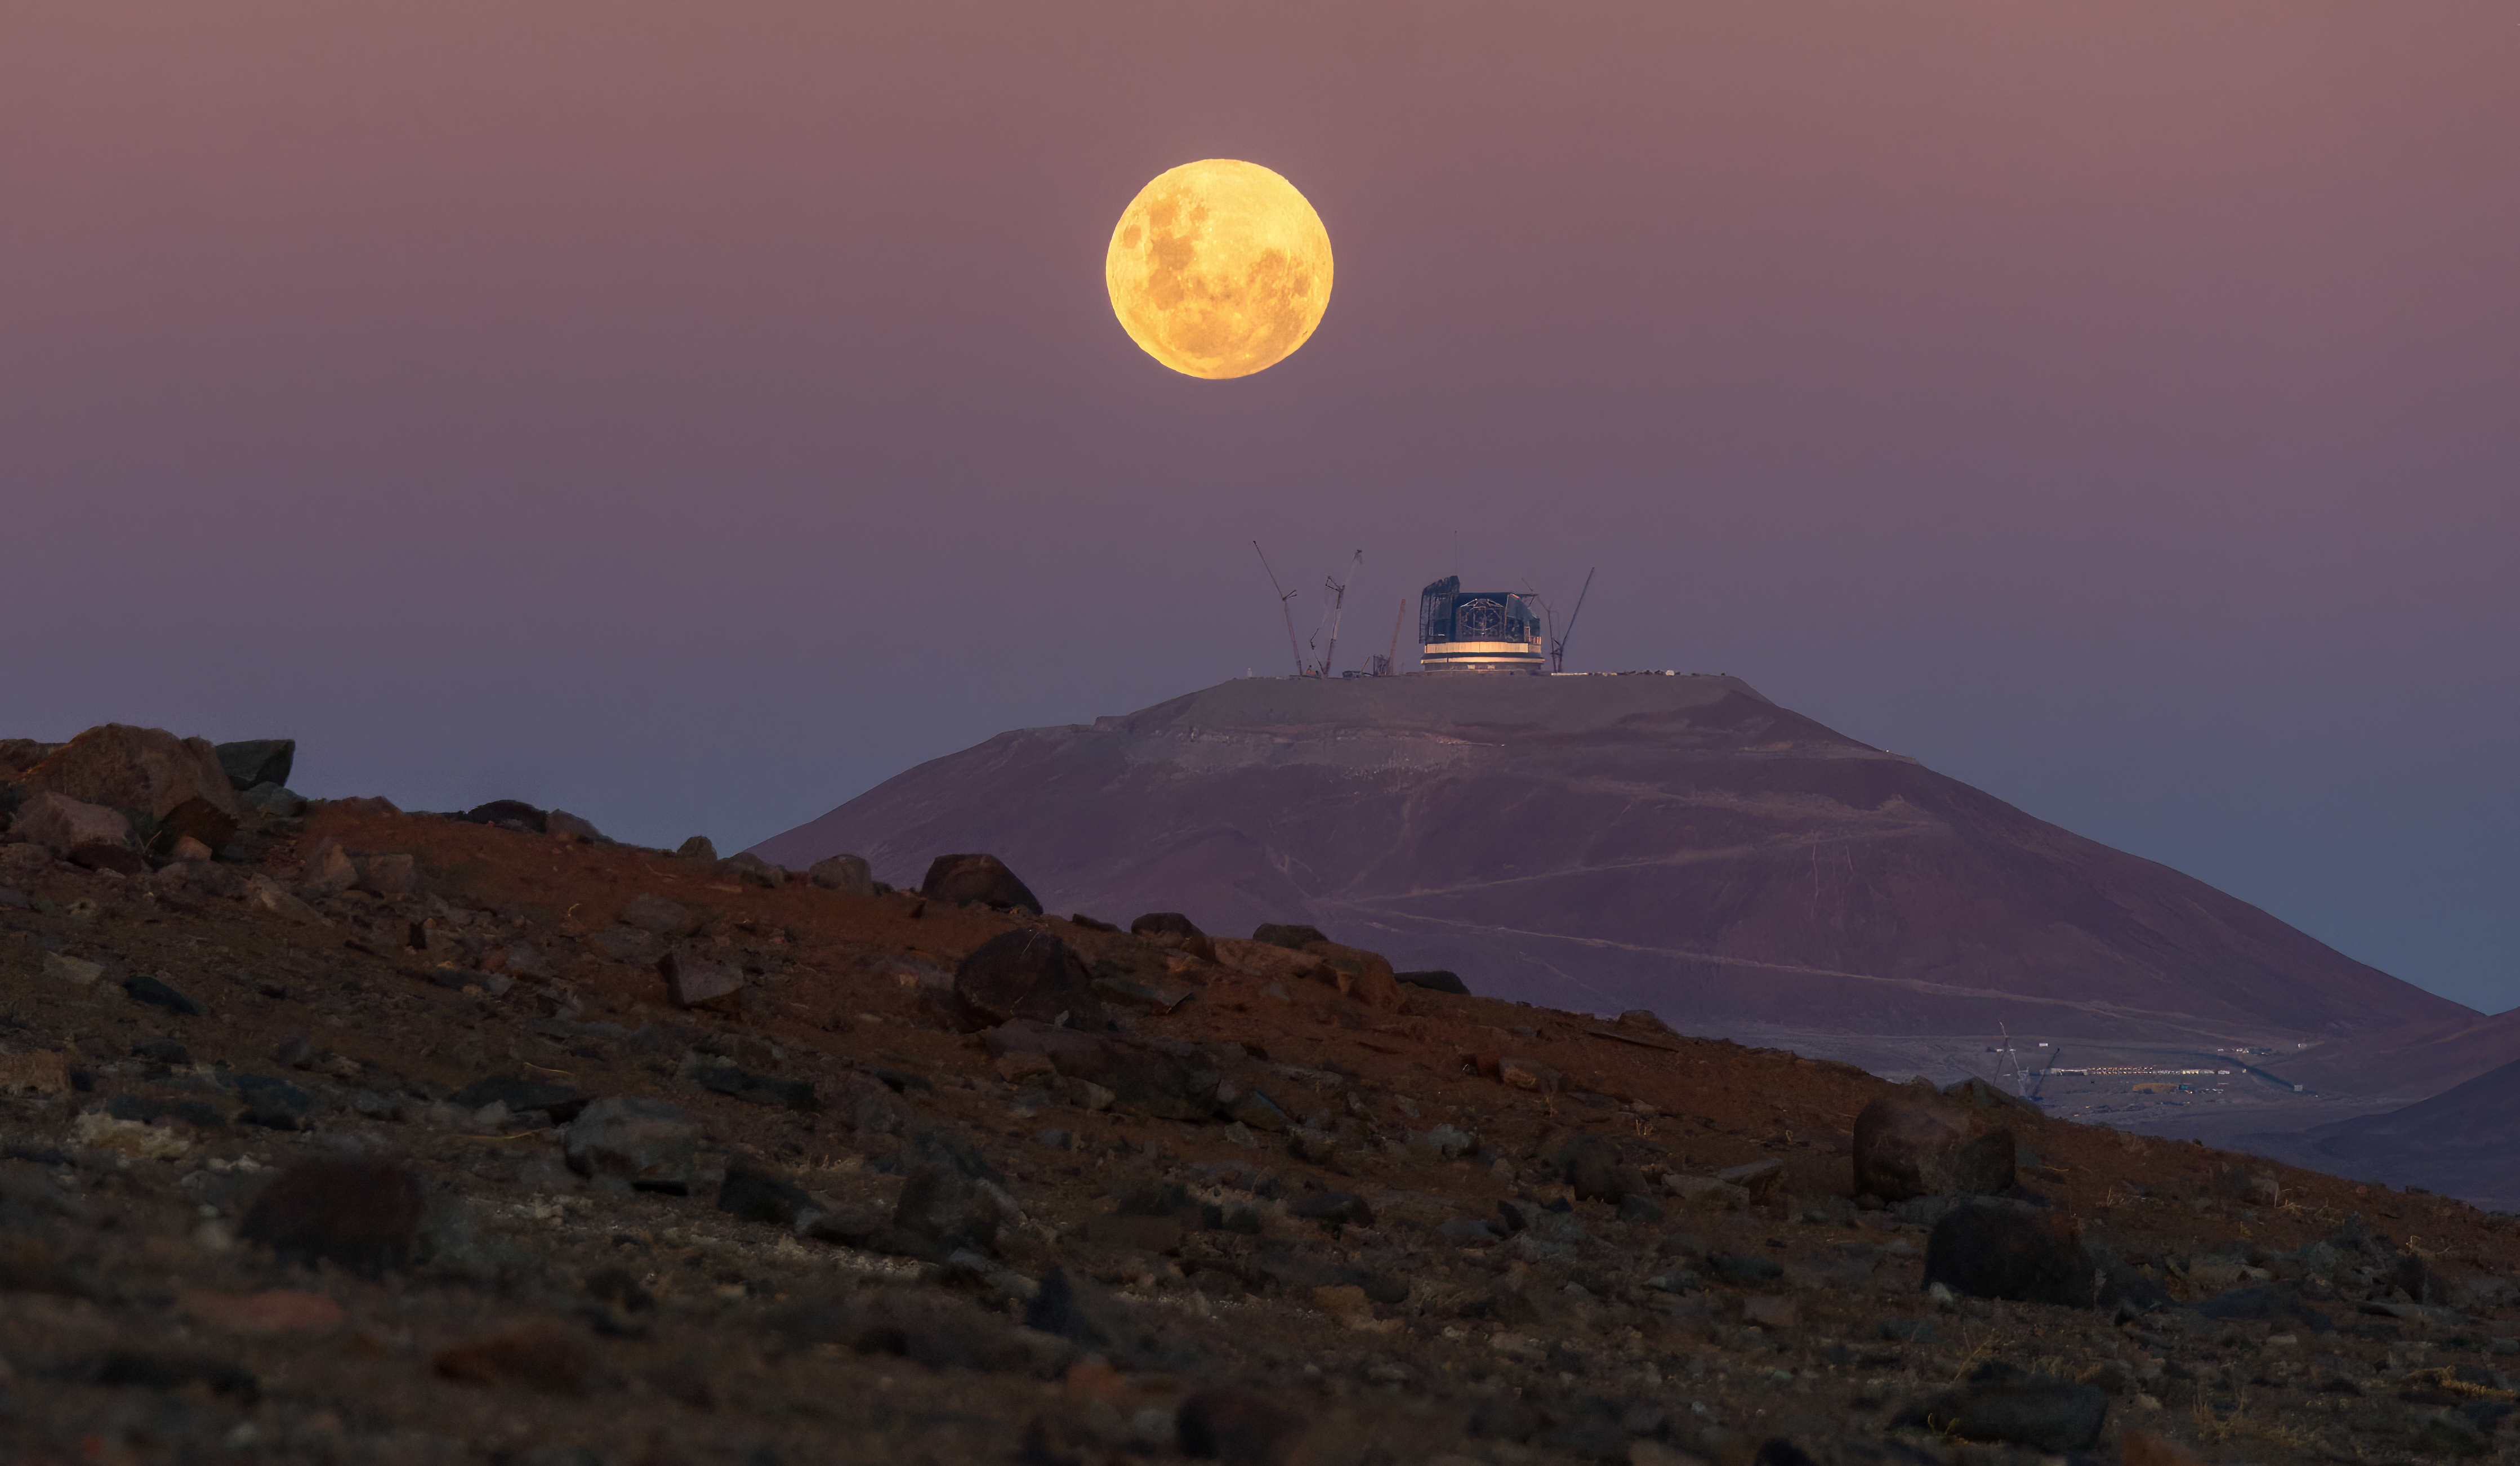

The Moon hovering over the ELT

This image shows the full Moon rising above ESO’s Extremely Large Telescope (ELT), casting an ominous glow over Chile’s Atacama Desert.

Credit: A. Berdeu/ESO